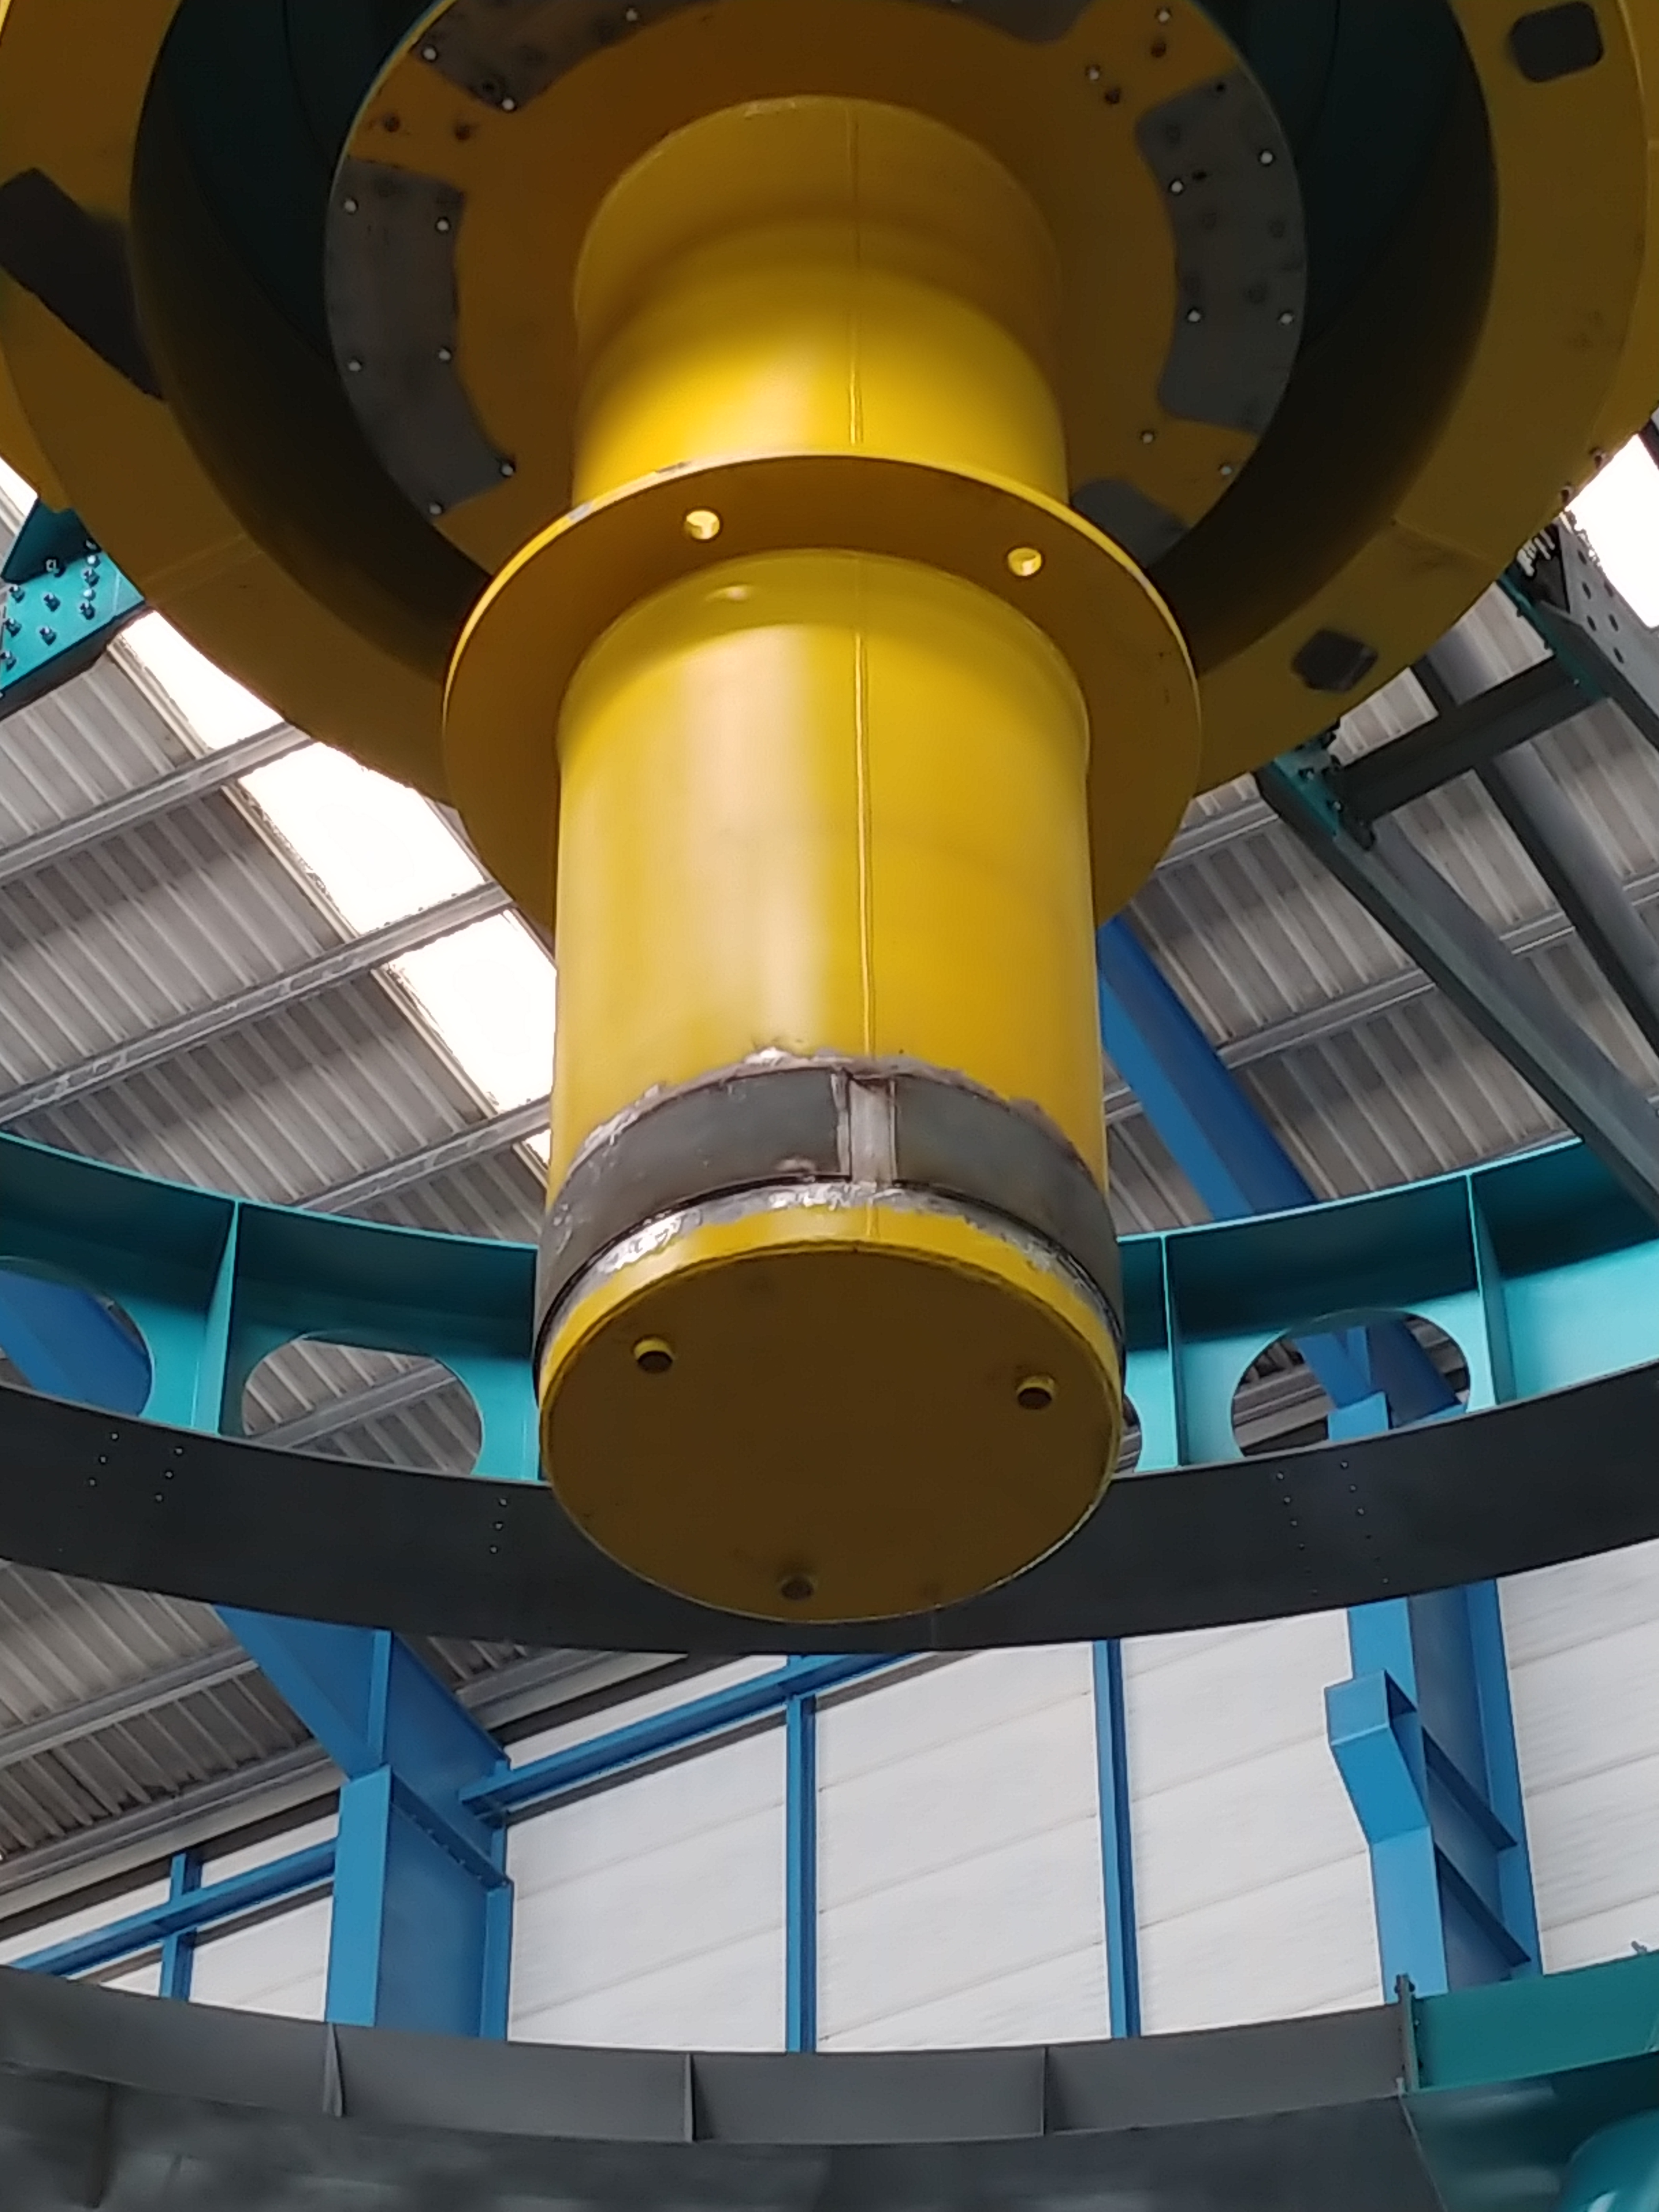

TMA Safety Review

An LSST team spent 5 days in Spain this month, conducting a thorough safety review of the Telescope Mount Assembly (TMA), at vendor Asturfeito. LSST Safety Manager Chuck Gessner, Telescope and Site Technical Manager Shawn Callahan, Senior Systems Engineer Austin Roberts, and Lead Electrical Engineer Oliver Wiecha inspected the numerous safety features included in the structure of the TMA.

Credit: Rubin Observatory/NSF/AURA